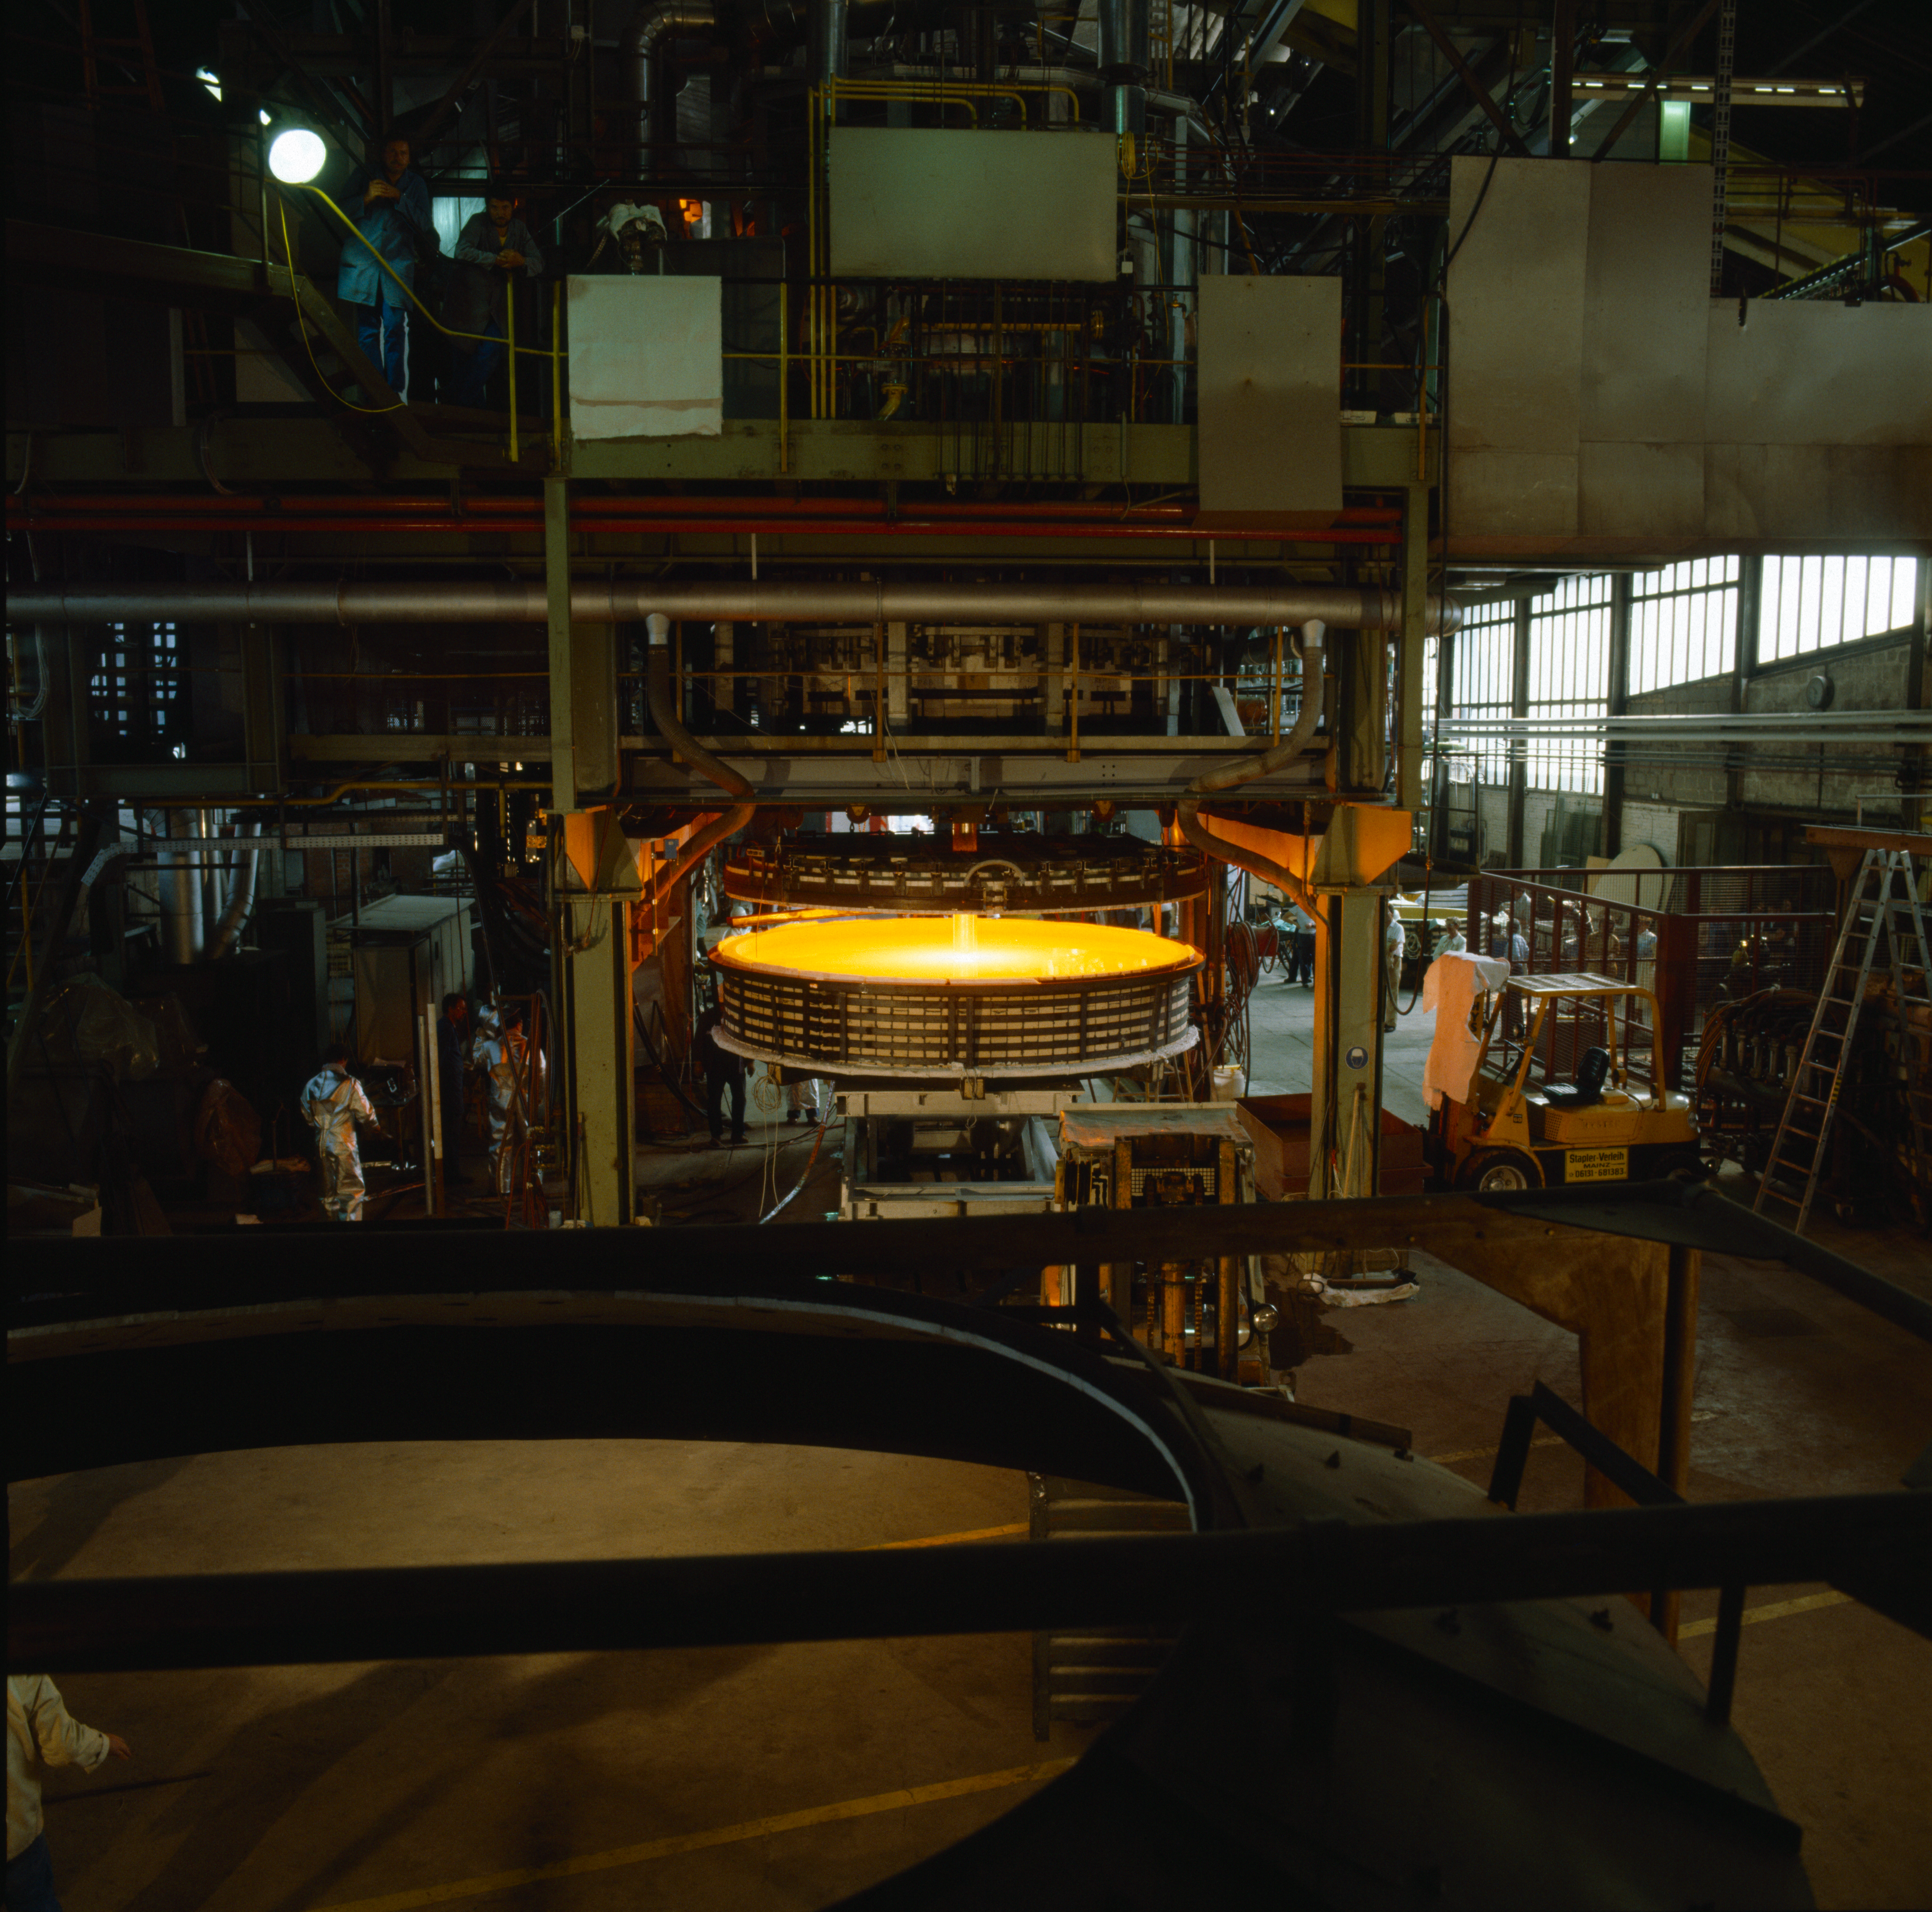

NTT M1 mirror

The NTT M1 mirror is cast in a rotating mould, at Schott, Mainz, Germany. Image taken in 1987

Credit: ESO/C.Madsen